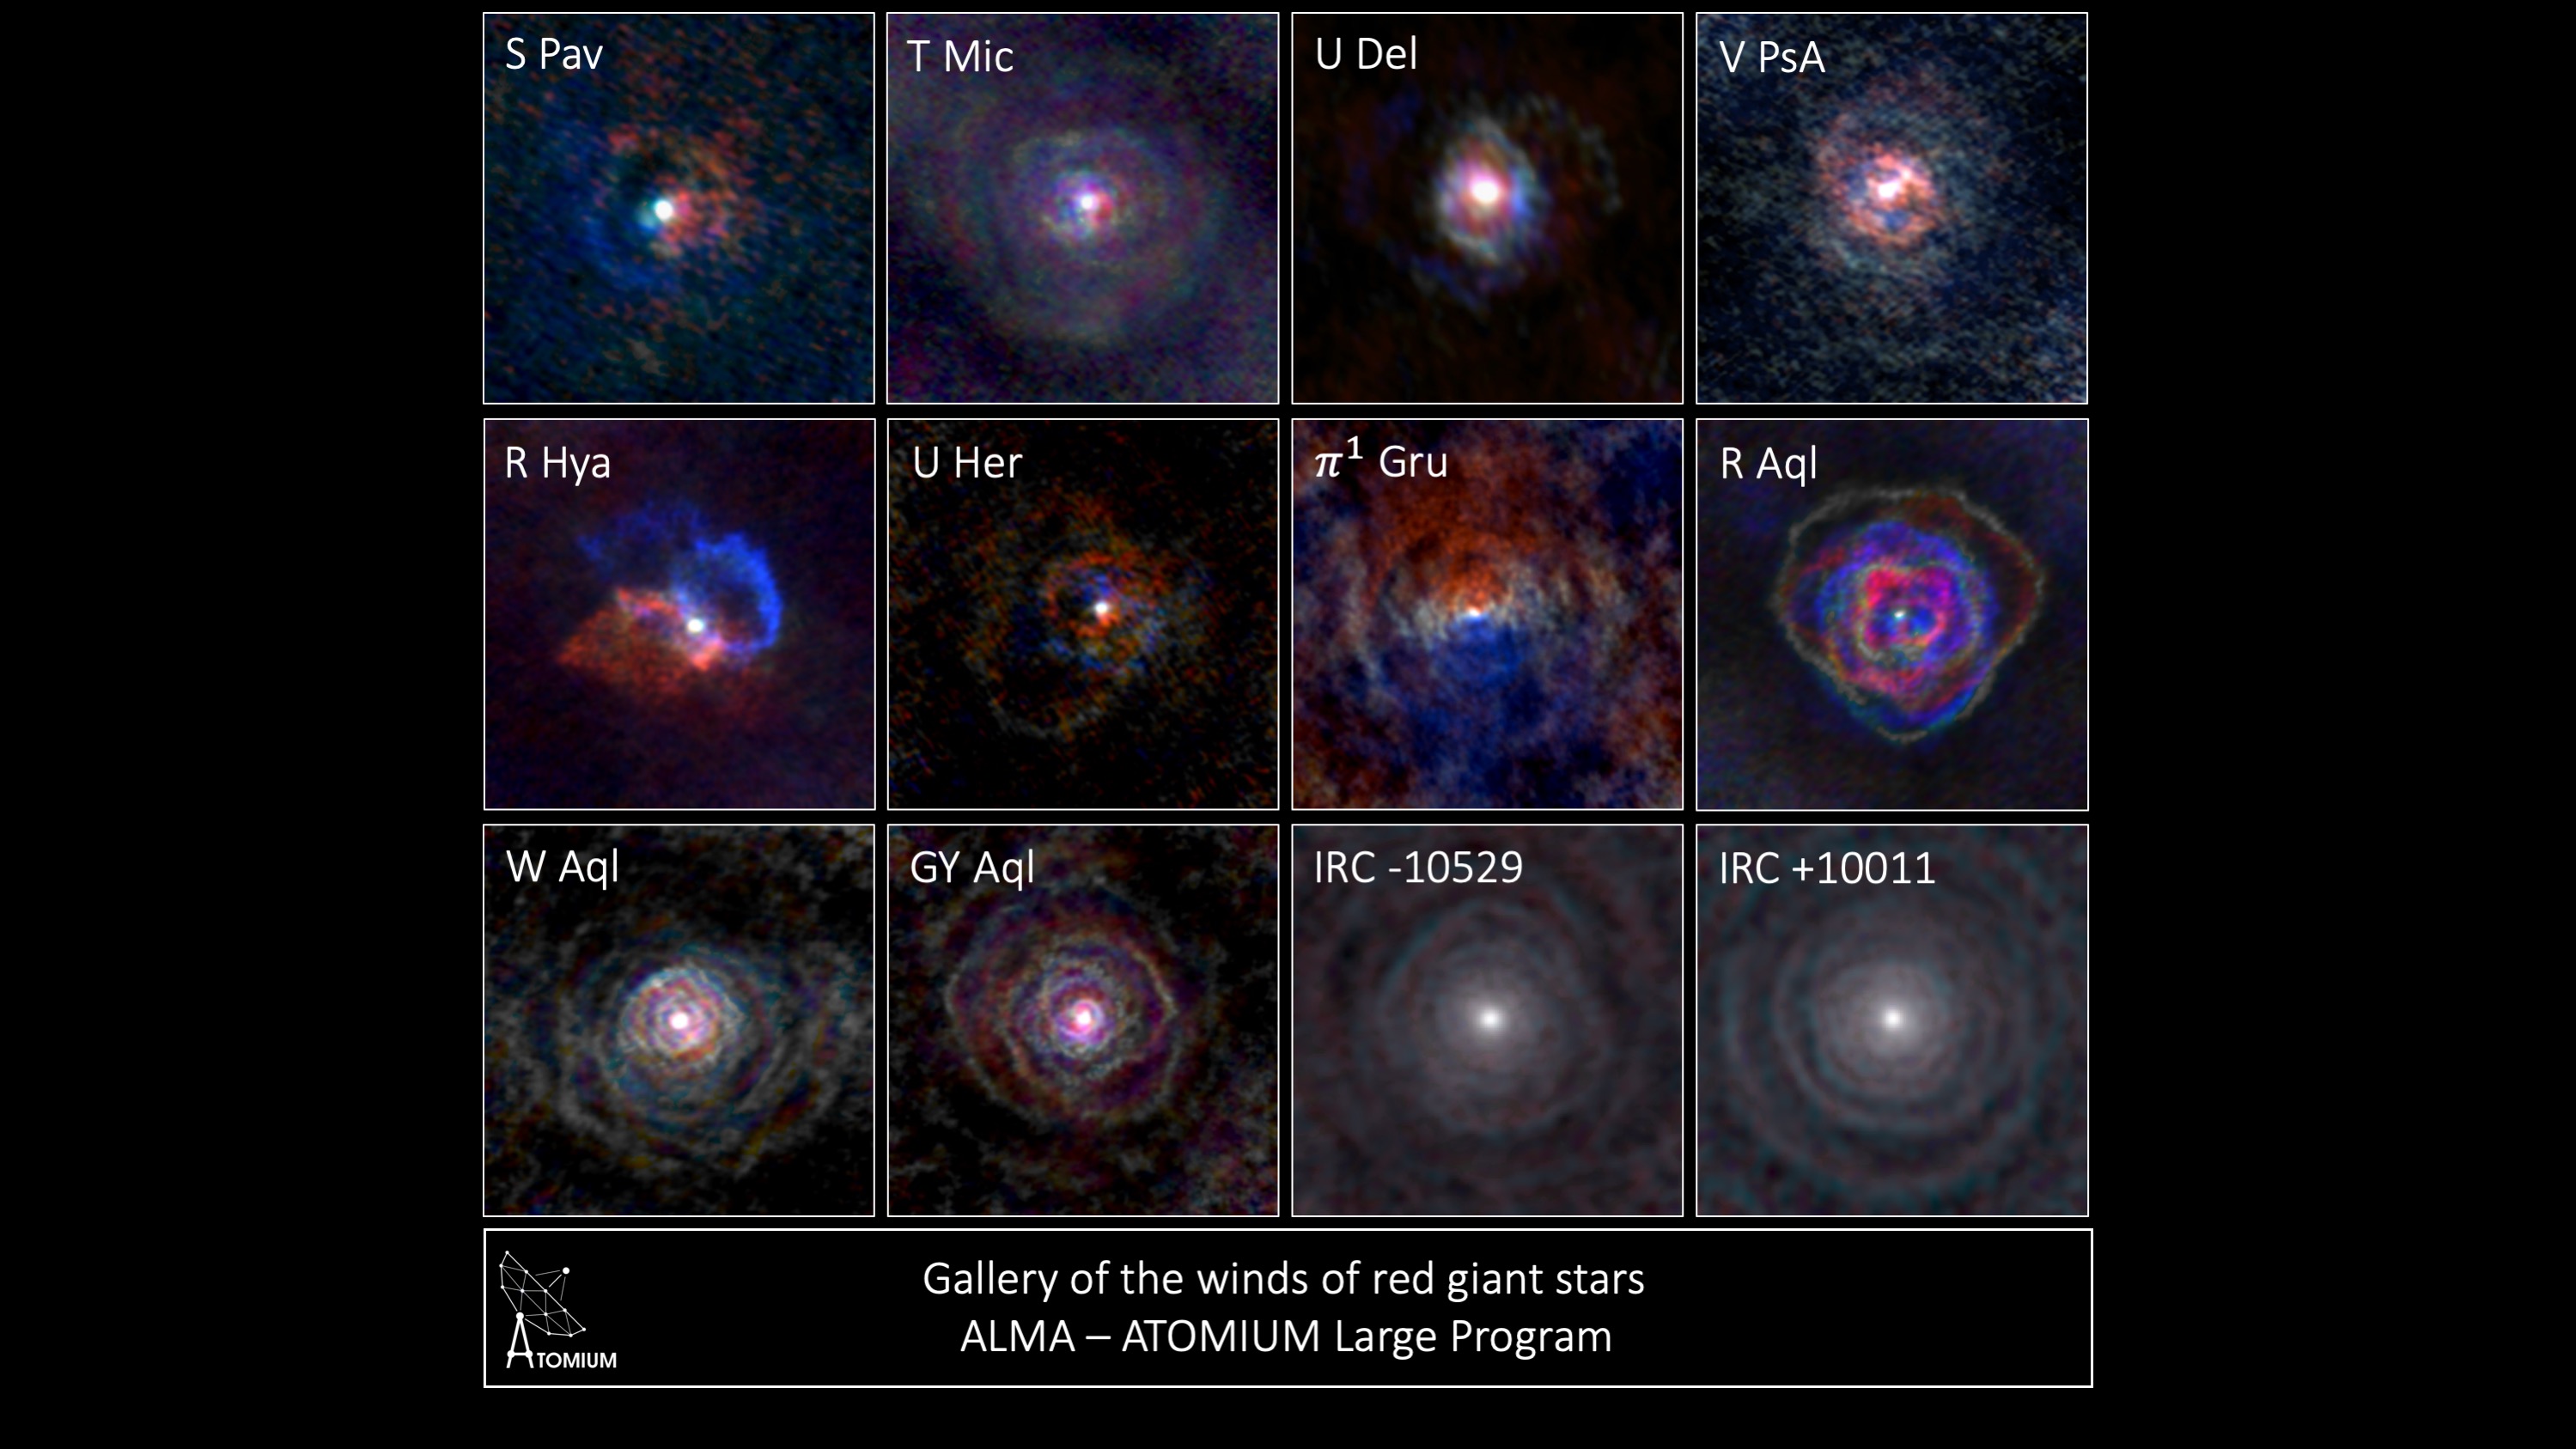

Gallery of stellar winds around cool ageing stars

Gallery of stellar winds around cool ageing stars showing a variety of morphologies including disks cones and spirals.

Credit: L. Decin – ESO – ALMA